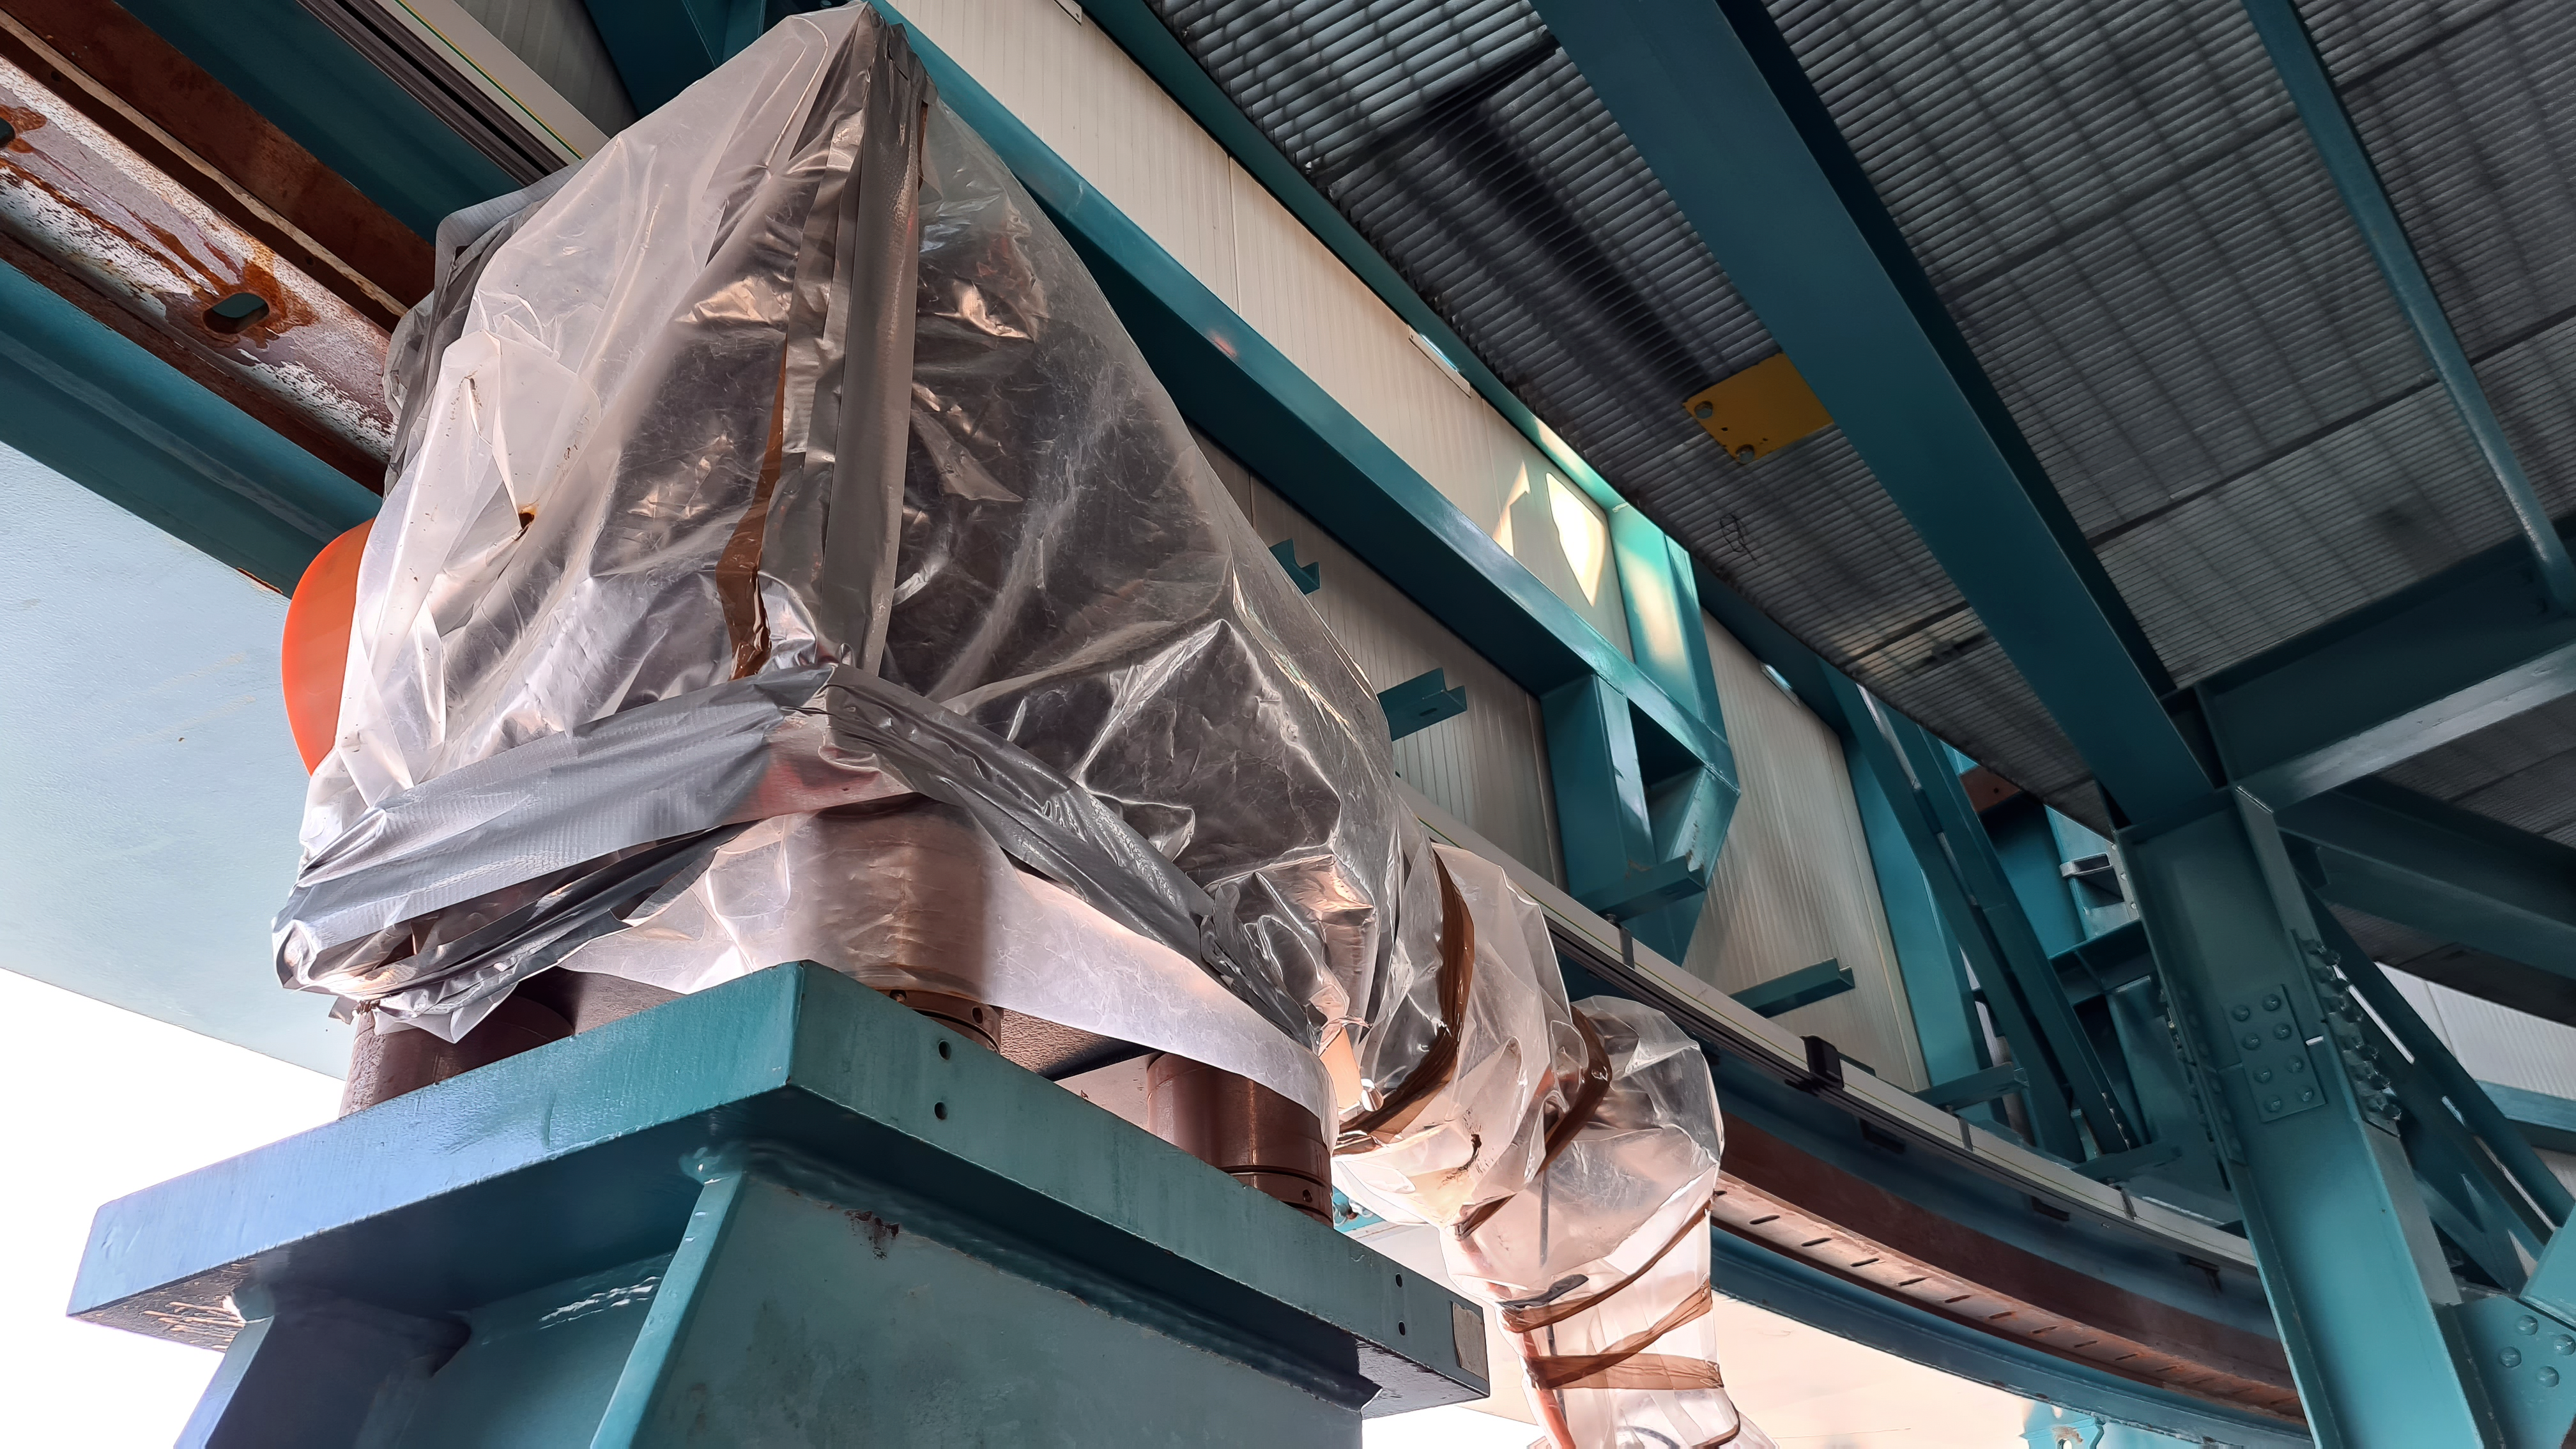

Vera C. Rubin Observatory 22 June 2020

An inspection of the summit 22 June 2020.

Credit: Rubin Observatory/NSF/AURA